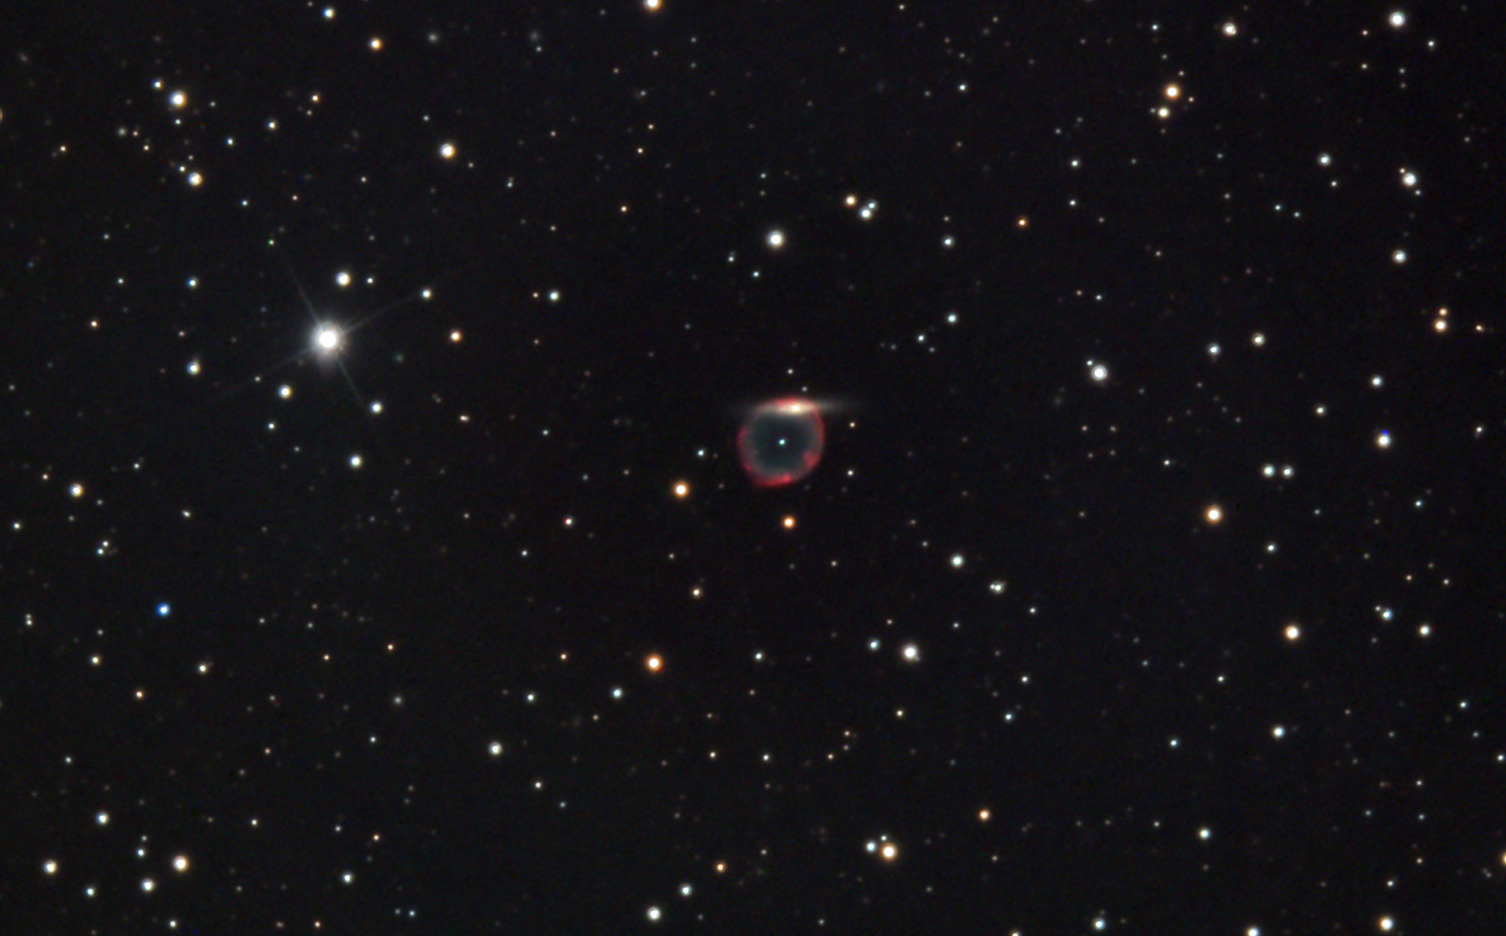

Abell 70

In a universe such as ours, even the highly unlikely seems to happen surprisingly often. Here the superposition of two objects, a foreground planetary nebula and a background galaxy, make a striking diamond-ring effect. Indeed the carbon that makes a diamond would be found in the extended envelope of this star that has cast off its outer shell of gas. Heavy elements such as oxygen, carbon, silicon and a host of others are manufactured in the cores of stars. It is only in their deaths that this material is released into our galaxy to form everything from precious stones to people. The background galaxy then becomes a symbol of this process because it is through stellar evolution that galaxies show a diverse spectrum of shape and color.

This image was taken as part of Advanced Observing Program (AOP) program at Kitt Peak Visitor Center during 2014.

Credit: KPNO/NOIRLab/NSF/AURA/Mike Durkin and Lily Joe/Adam Block